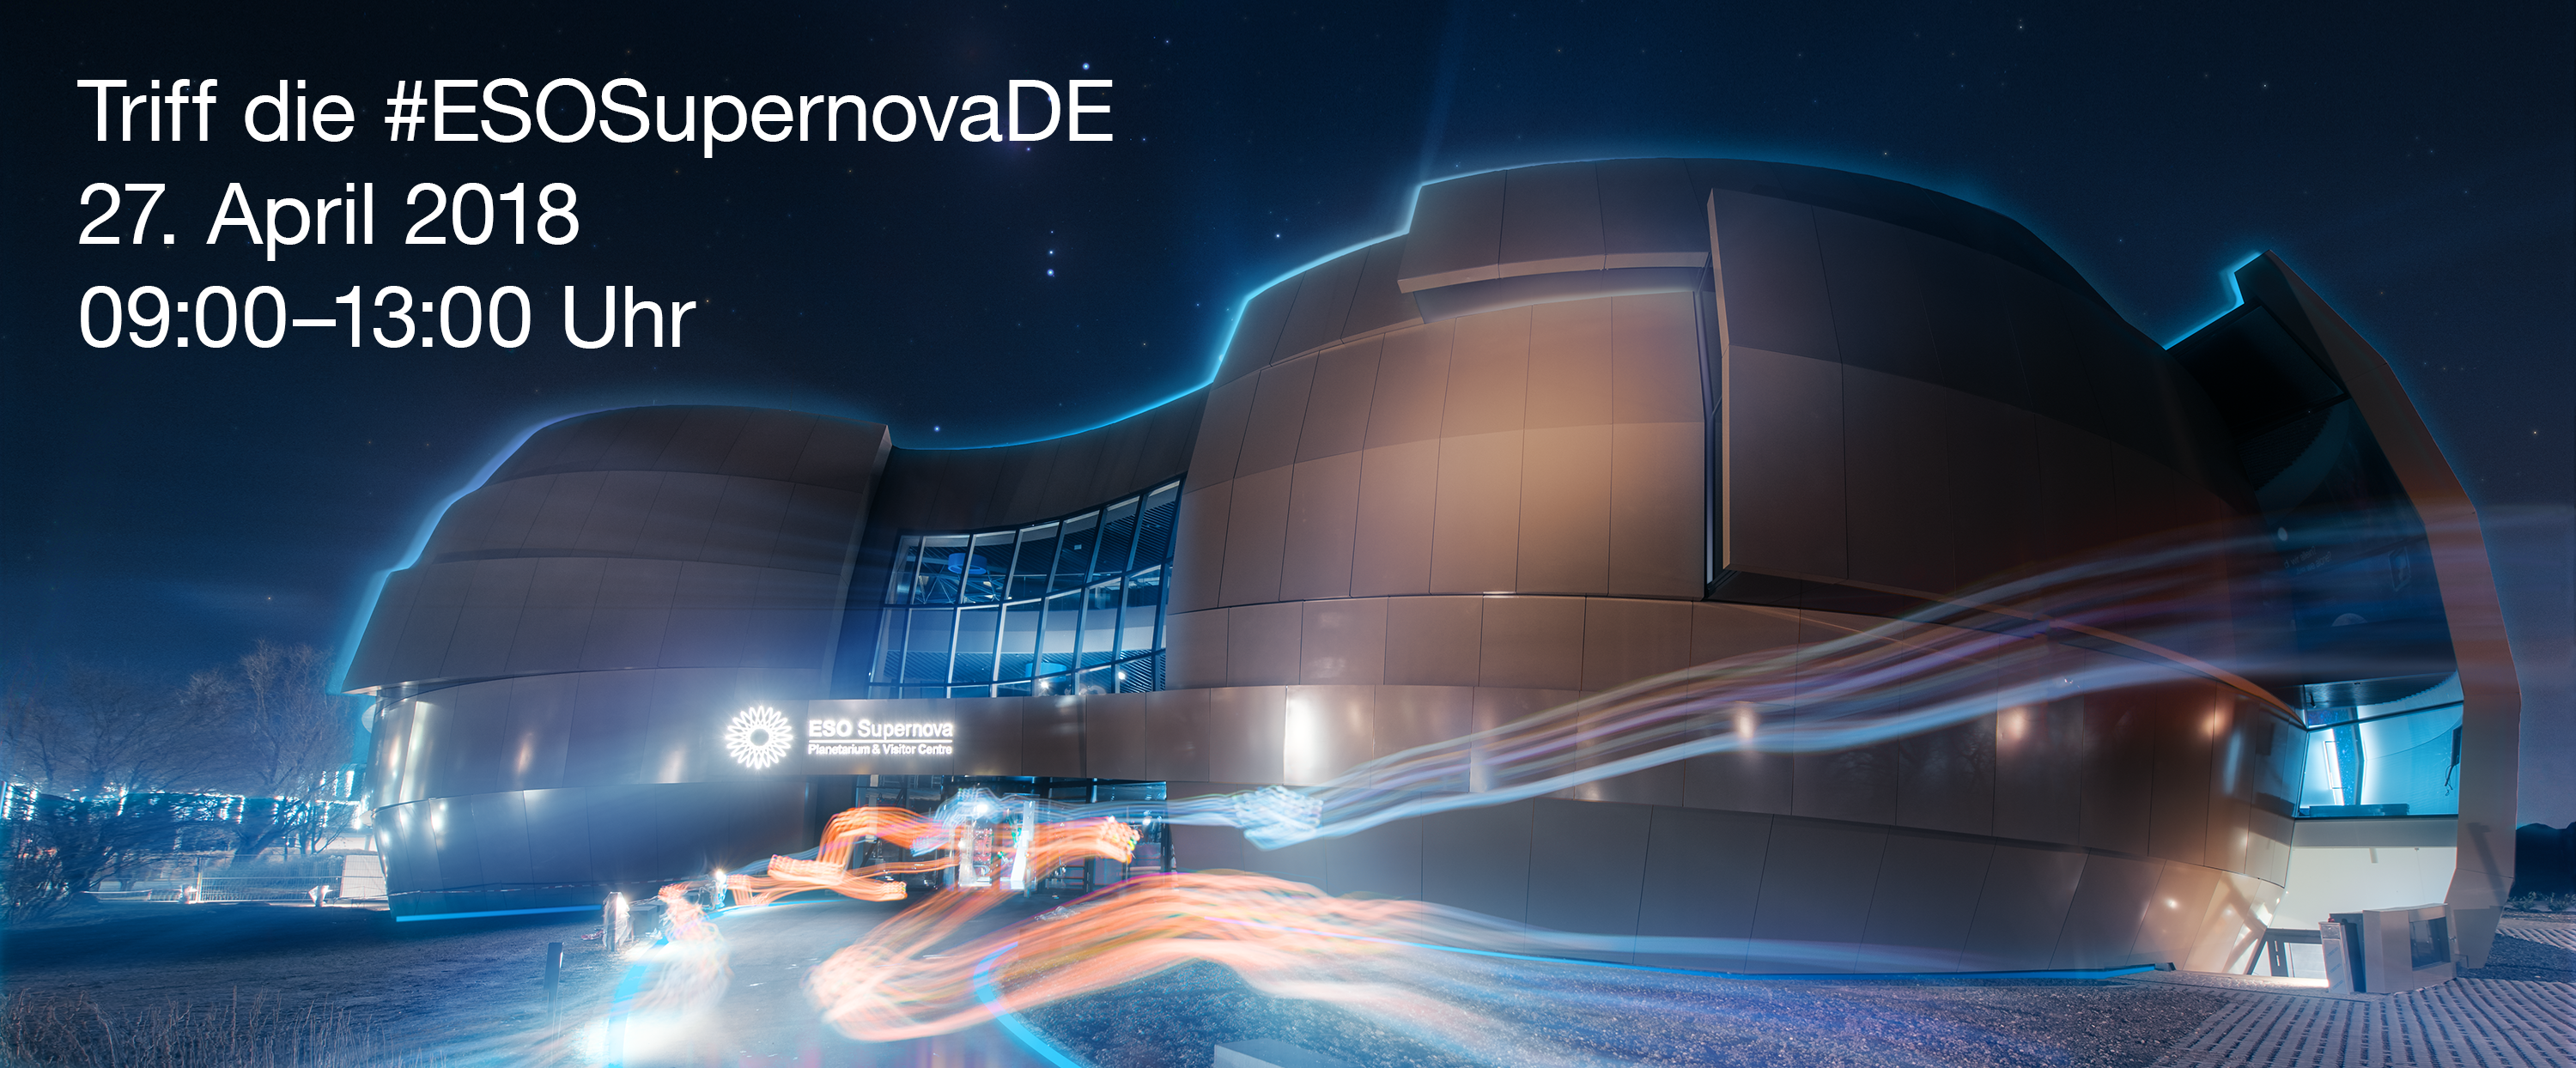

Meet #ESOSupernova (German poster)

On 27 April, ESO is inviting all digital enthusiasts to meet the ESO Supernova Planetarium & Visitor Centre, a new cutting-edge astronomy centre for the public that will open its doors the next day.

The Meet #ESOSupernova event is aimed at keen social media users, passionate bloggers and other digital content creators from both the local community (Munich, Bavaria and Germany) and the European and international community.

Credit: ESO